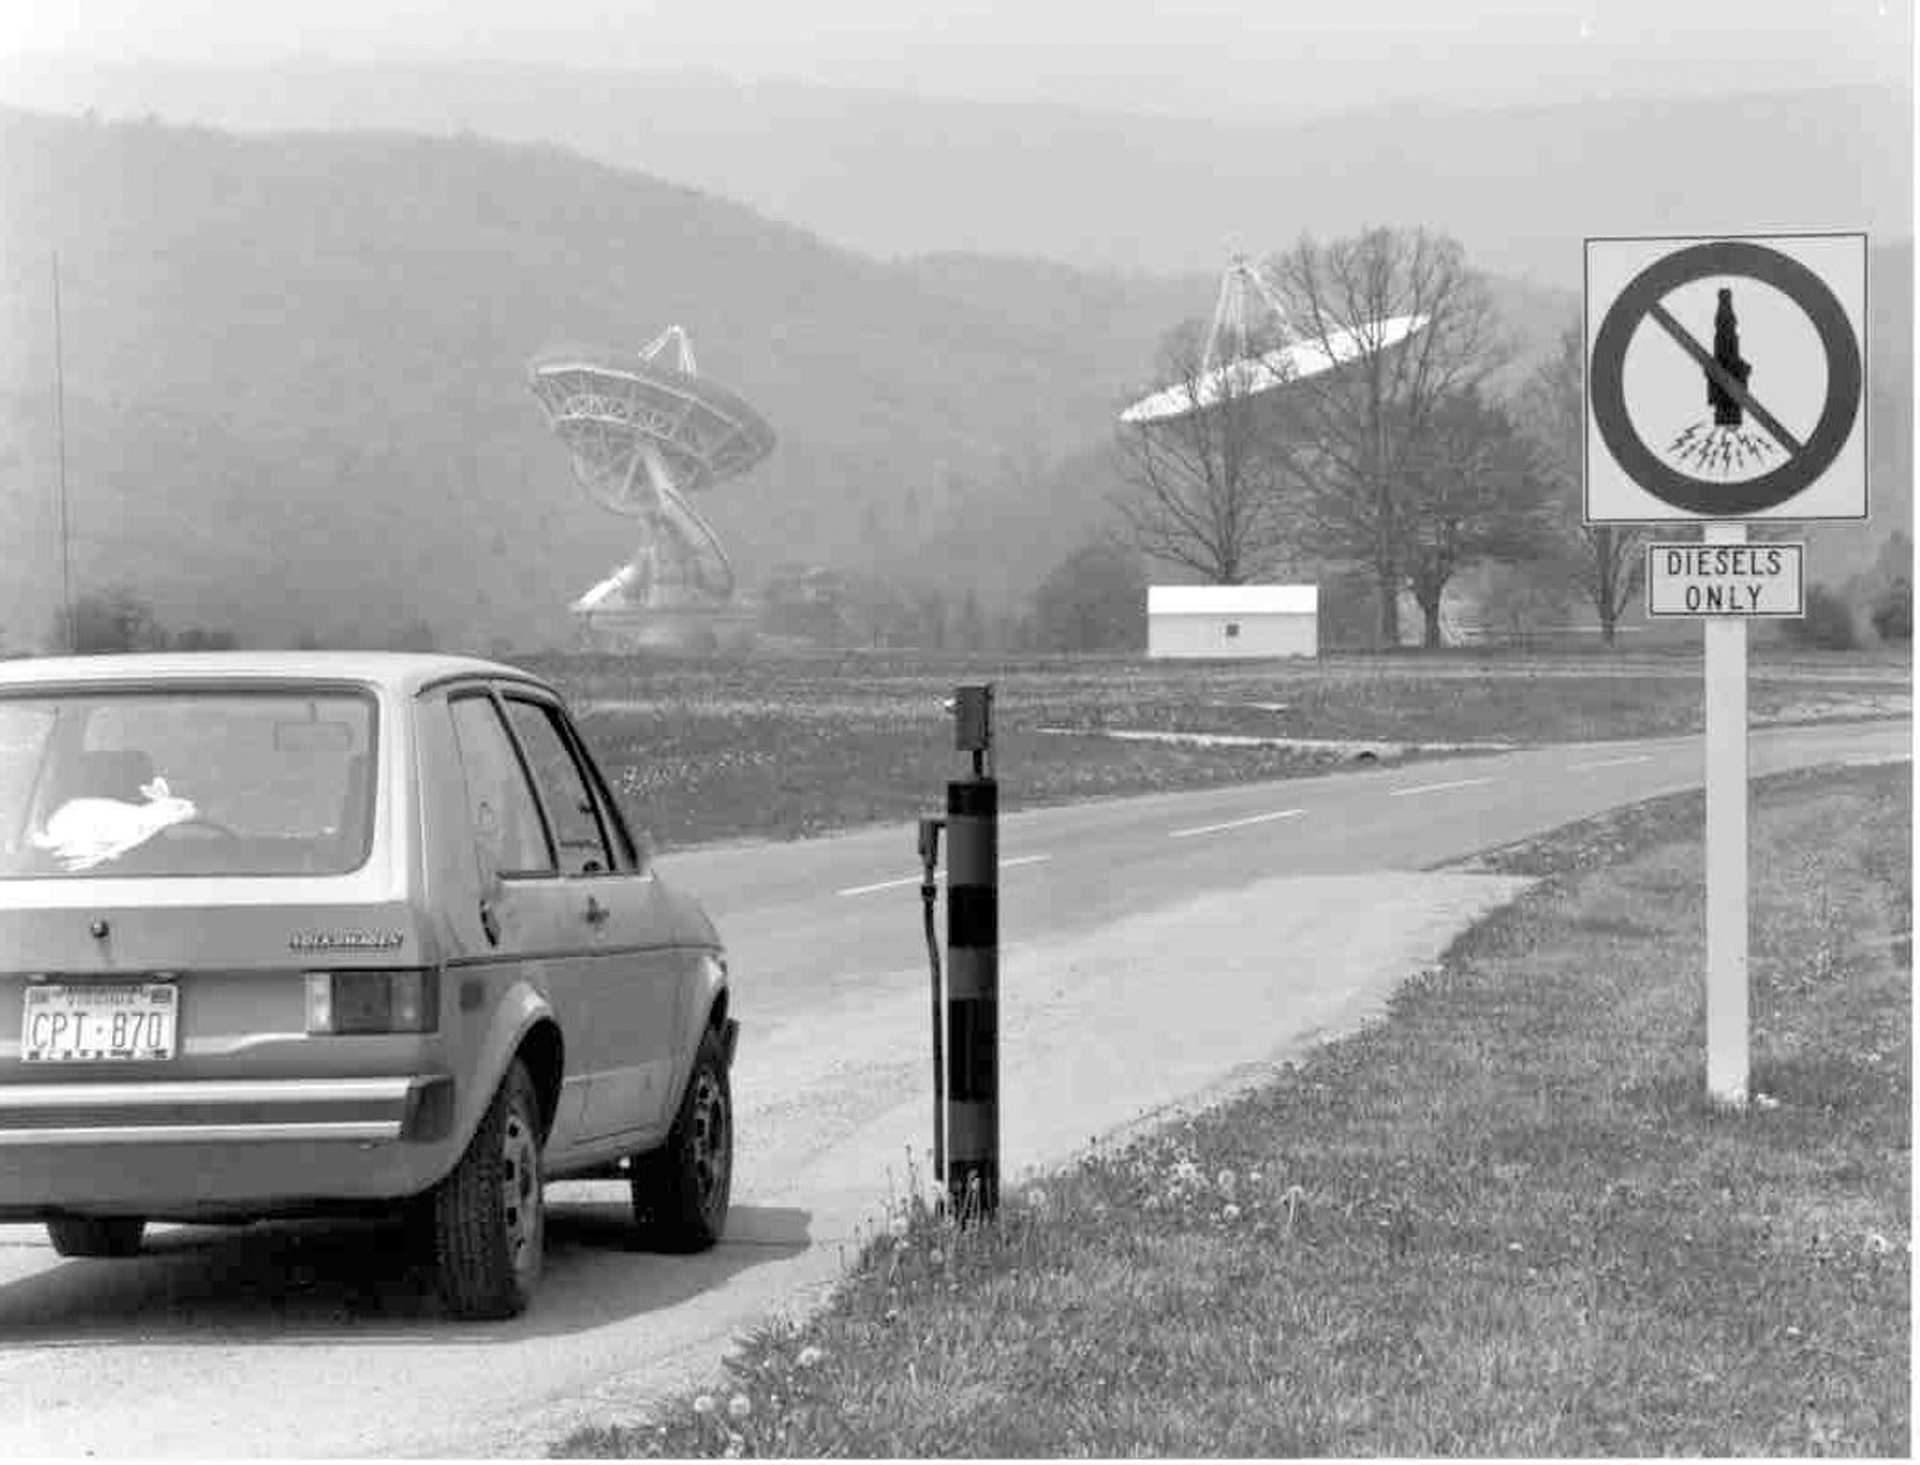

No Spark Plugs in Zone 1

The electric spark in a spark plug generates a more powerful burst of radio waves than that which our telescopes receive from objects in space. Vehicles using spark plugs are strictly forbidden inside the telescope zone, called Zone 1, in Green Bank. Diesel vehicles, like this old VW Rabbit, don't use spark plugs. We maintain a fleet of diesel vehicles for use inside Zone 1.

Credit: NRAO/AUI/NSF